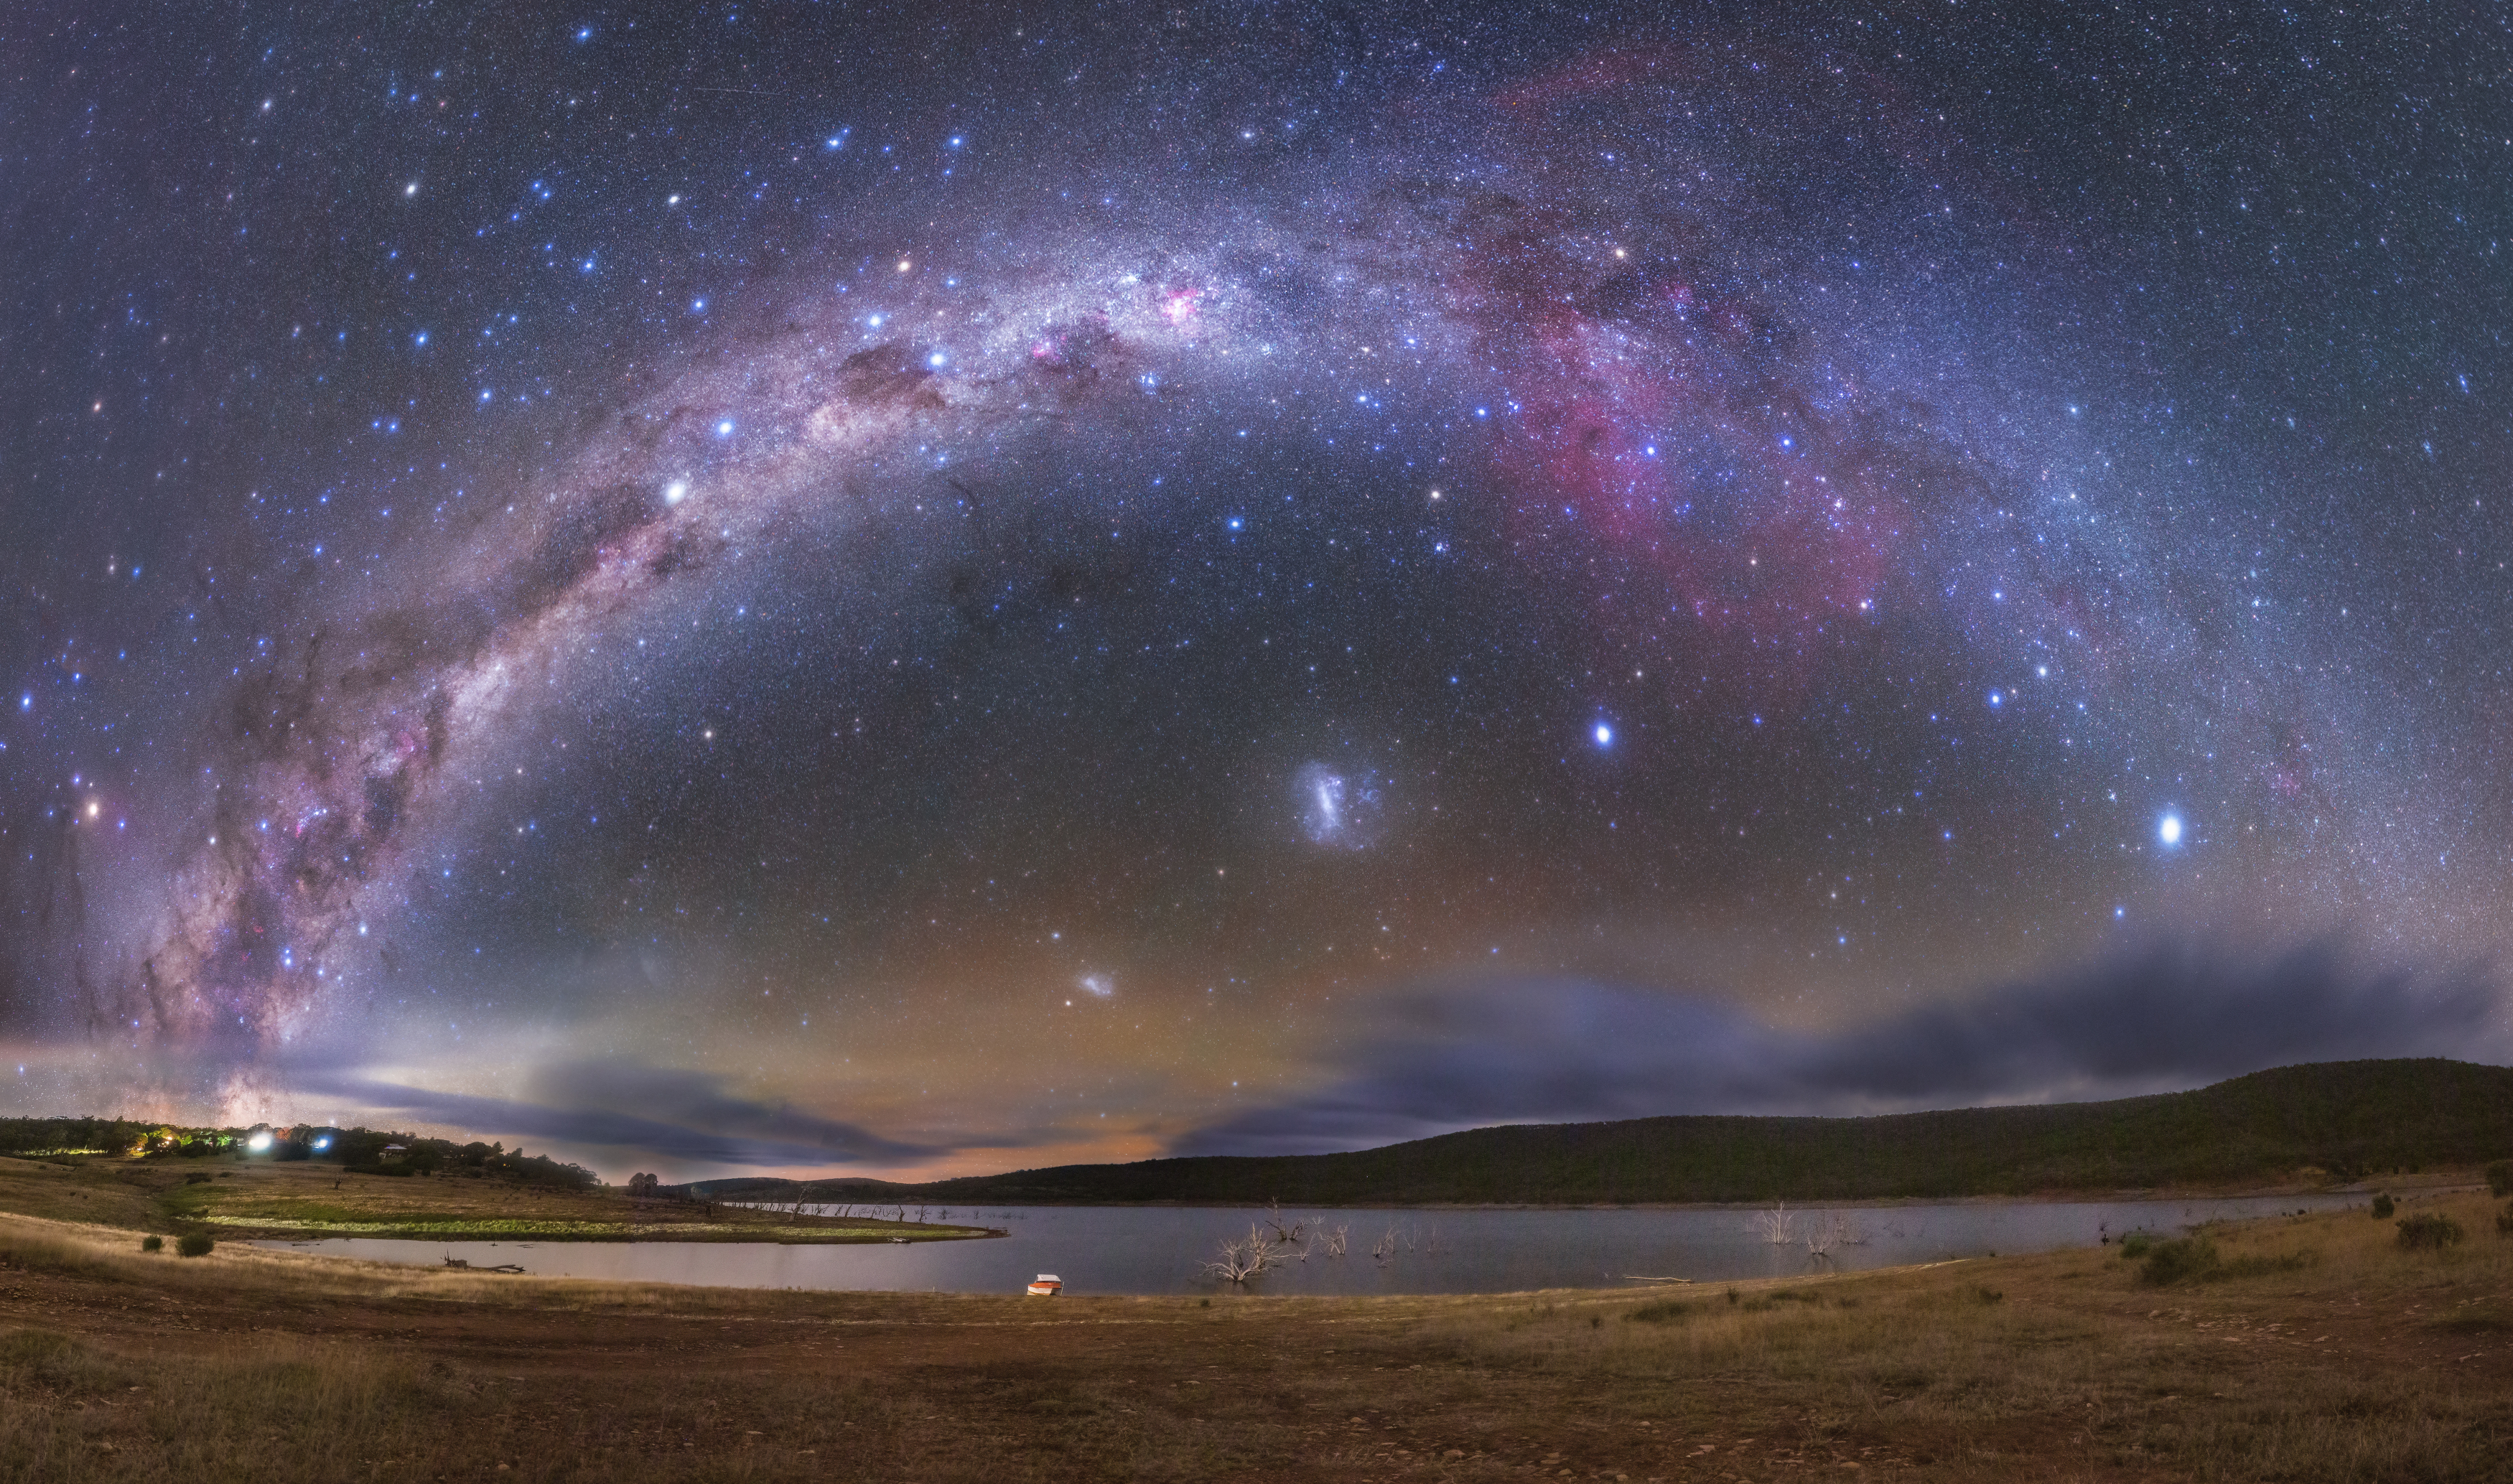

The Milky Way Over Anglers Reach

Image title: The Milky Way Over Anglers Reach
Author: Lucy Yunxi Hu
Country: China, Nanjing

The Milky Way and several astronomical objects are seen in this image taken from the southern hemisphere, in Anglers Reach, Australia, in April 2022.

On the bottom-left side we can identify the constellation Scorpius with its brightest star, Antares, the reddish spot just above the arc. Some prominent but small southern constellations can also be seen: the dominating bright stars in the middle-left of the image in the Milky Way are the four bright stars of Crux (the Southern Cross) and to its left the two pointer stars, alpha and beta Centauri. Crux points towards the southern celestial pole, which is not marked by a bright star, and The pointer stars point towards Crux, distinguishing it from the asterism of the False Cross in the constellation Argo.

Crux features on the national flags of Australia, Brazil, Papua New Guinea, Samoa and New Zealand. As Crux lies in the brightest parts of the Milky Way, the dark cloud of the famous Coalsack Nebula is prominent next to the bright stars. It forms one of the dark constellations in South American, South African and Australian indigenous cultures. The huge Australian dark constellation of the Emu is almost completely above the horizon in this image, stretching from its head in the Coal Sack to the horizon.

In Greek antiquity, the stars of Crux also belonged to the constellation Centaurus, a hybrid creature with a human torso and head attached to a horse body with four legs. The Greek centaur represents Chiron, the wise teacher of all Greek heroes. Its brightest star is Rigil Kentaurus (Alpha Centauri), the front hoof of the centaur. Just below it, we find the small constellation Triangulum Australe. The triple star system of Alpha Centauri is our Sun’s nearest stellar neighbour.

Along the Milky Way in the middle-right of the picture we find the huge constellation Argo, the Ship. The smaller ancient constellation Argo was extended by Dutch navigators around 1600, and the number of stars in this constellation was then so big that the 18th-century French mathematician Lacaille needed to introduce subtitles for Argo in his star catalogue. In doing so, he invented the constellations Puppis, Carina and Vela. In Carina, the Keel of the ship, this reddish photograph clearly displays the Carina Nebula.

At the right edge of the image we can spot the brightest star in the night sky, Sirius, while the second brightest star, Canopus, the rudder of Argo, the Ship, dominates the area under the arch of the Milky Way.

Also below the Milky Way arc, we can see the Large Magellanic Cloud and the Small Magellanic Cloud, which are small satellite galaxies of our own Galaxy.

See this image in Zenodo: https://doi.org/10.5281/zenodo.7425274

Credit: Lucy Yunxi Hu/IAU OAE